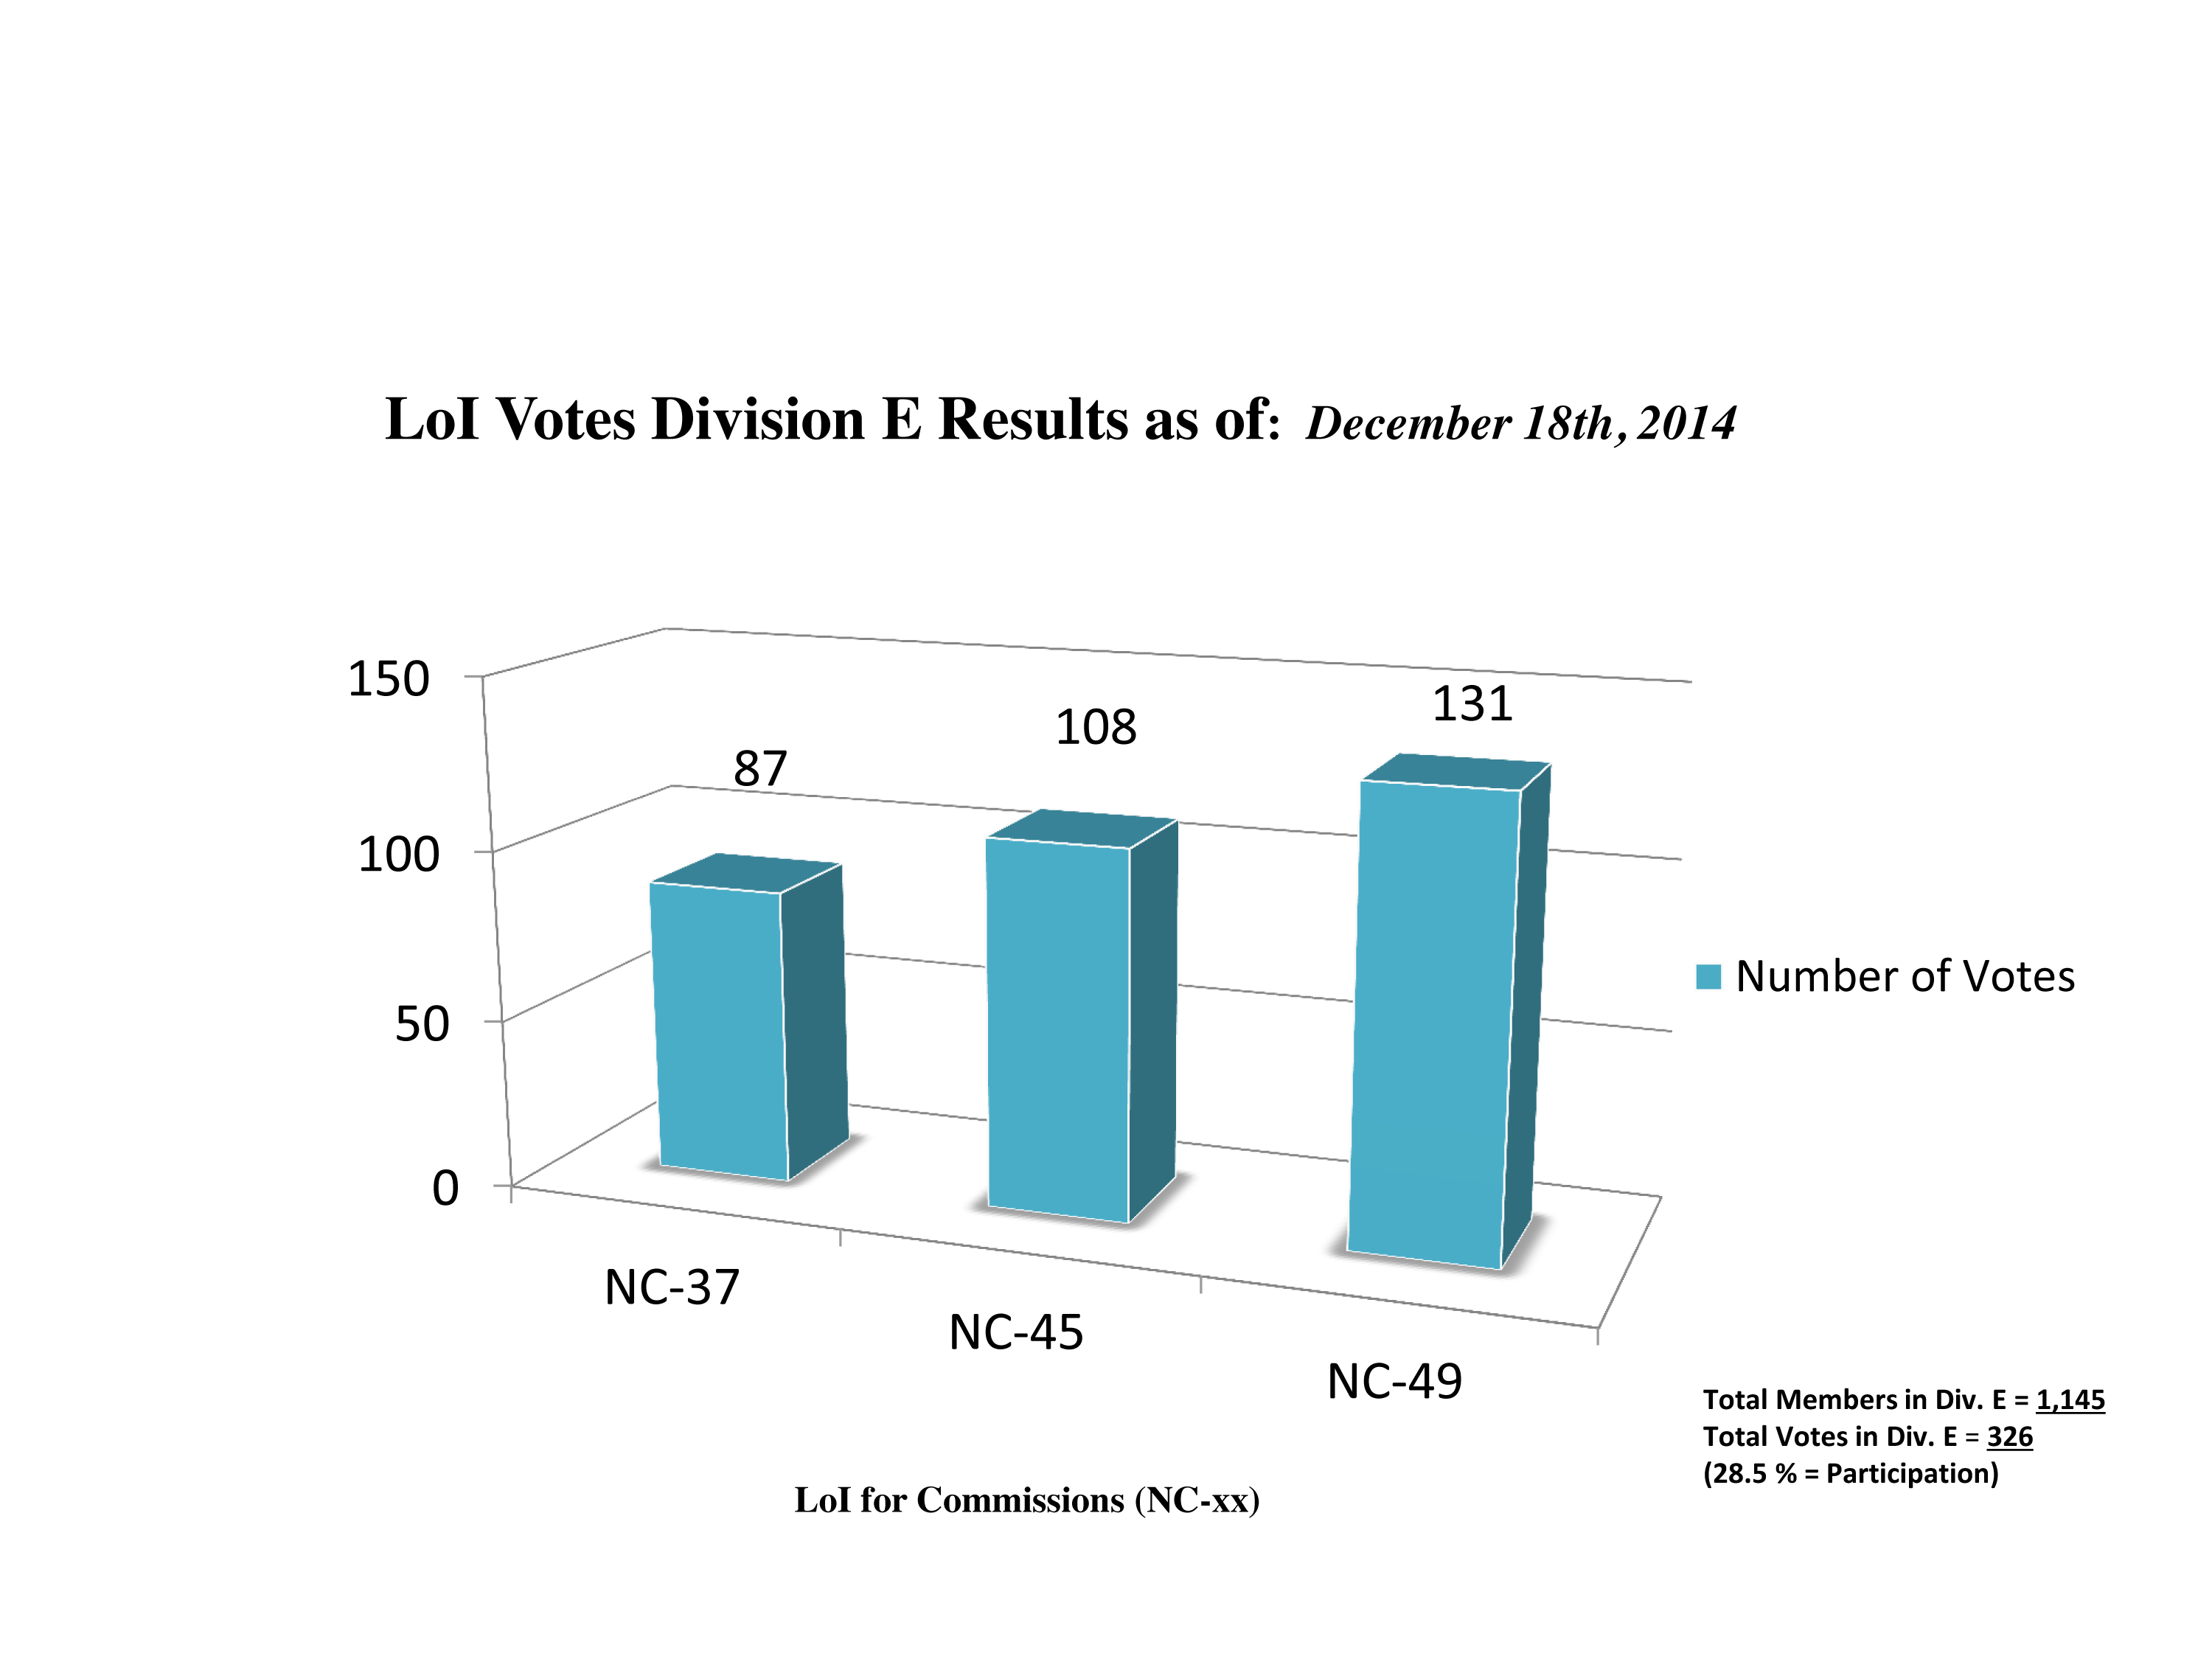

Division E Commission Reform votes (intermediate results)

The graph presents the intermediate results sorted by Division. Proposed Commissions may appear in more than one Division, if the proposers have requested the Cross-Division status. Only the Primary Division has been taken into account for the Inter-Division status. The final results will be presented in January 2015.

Division E: Sun & Heliosphere
NC-37: Solar Radiation and Structure
NC-45: Space Weather etc.
NC-49: Solar Activity

Credit: IAU